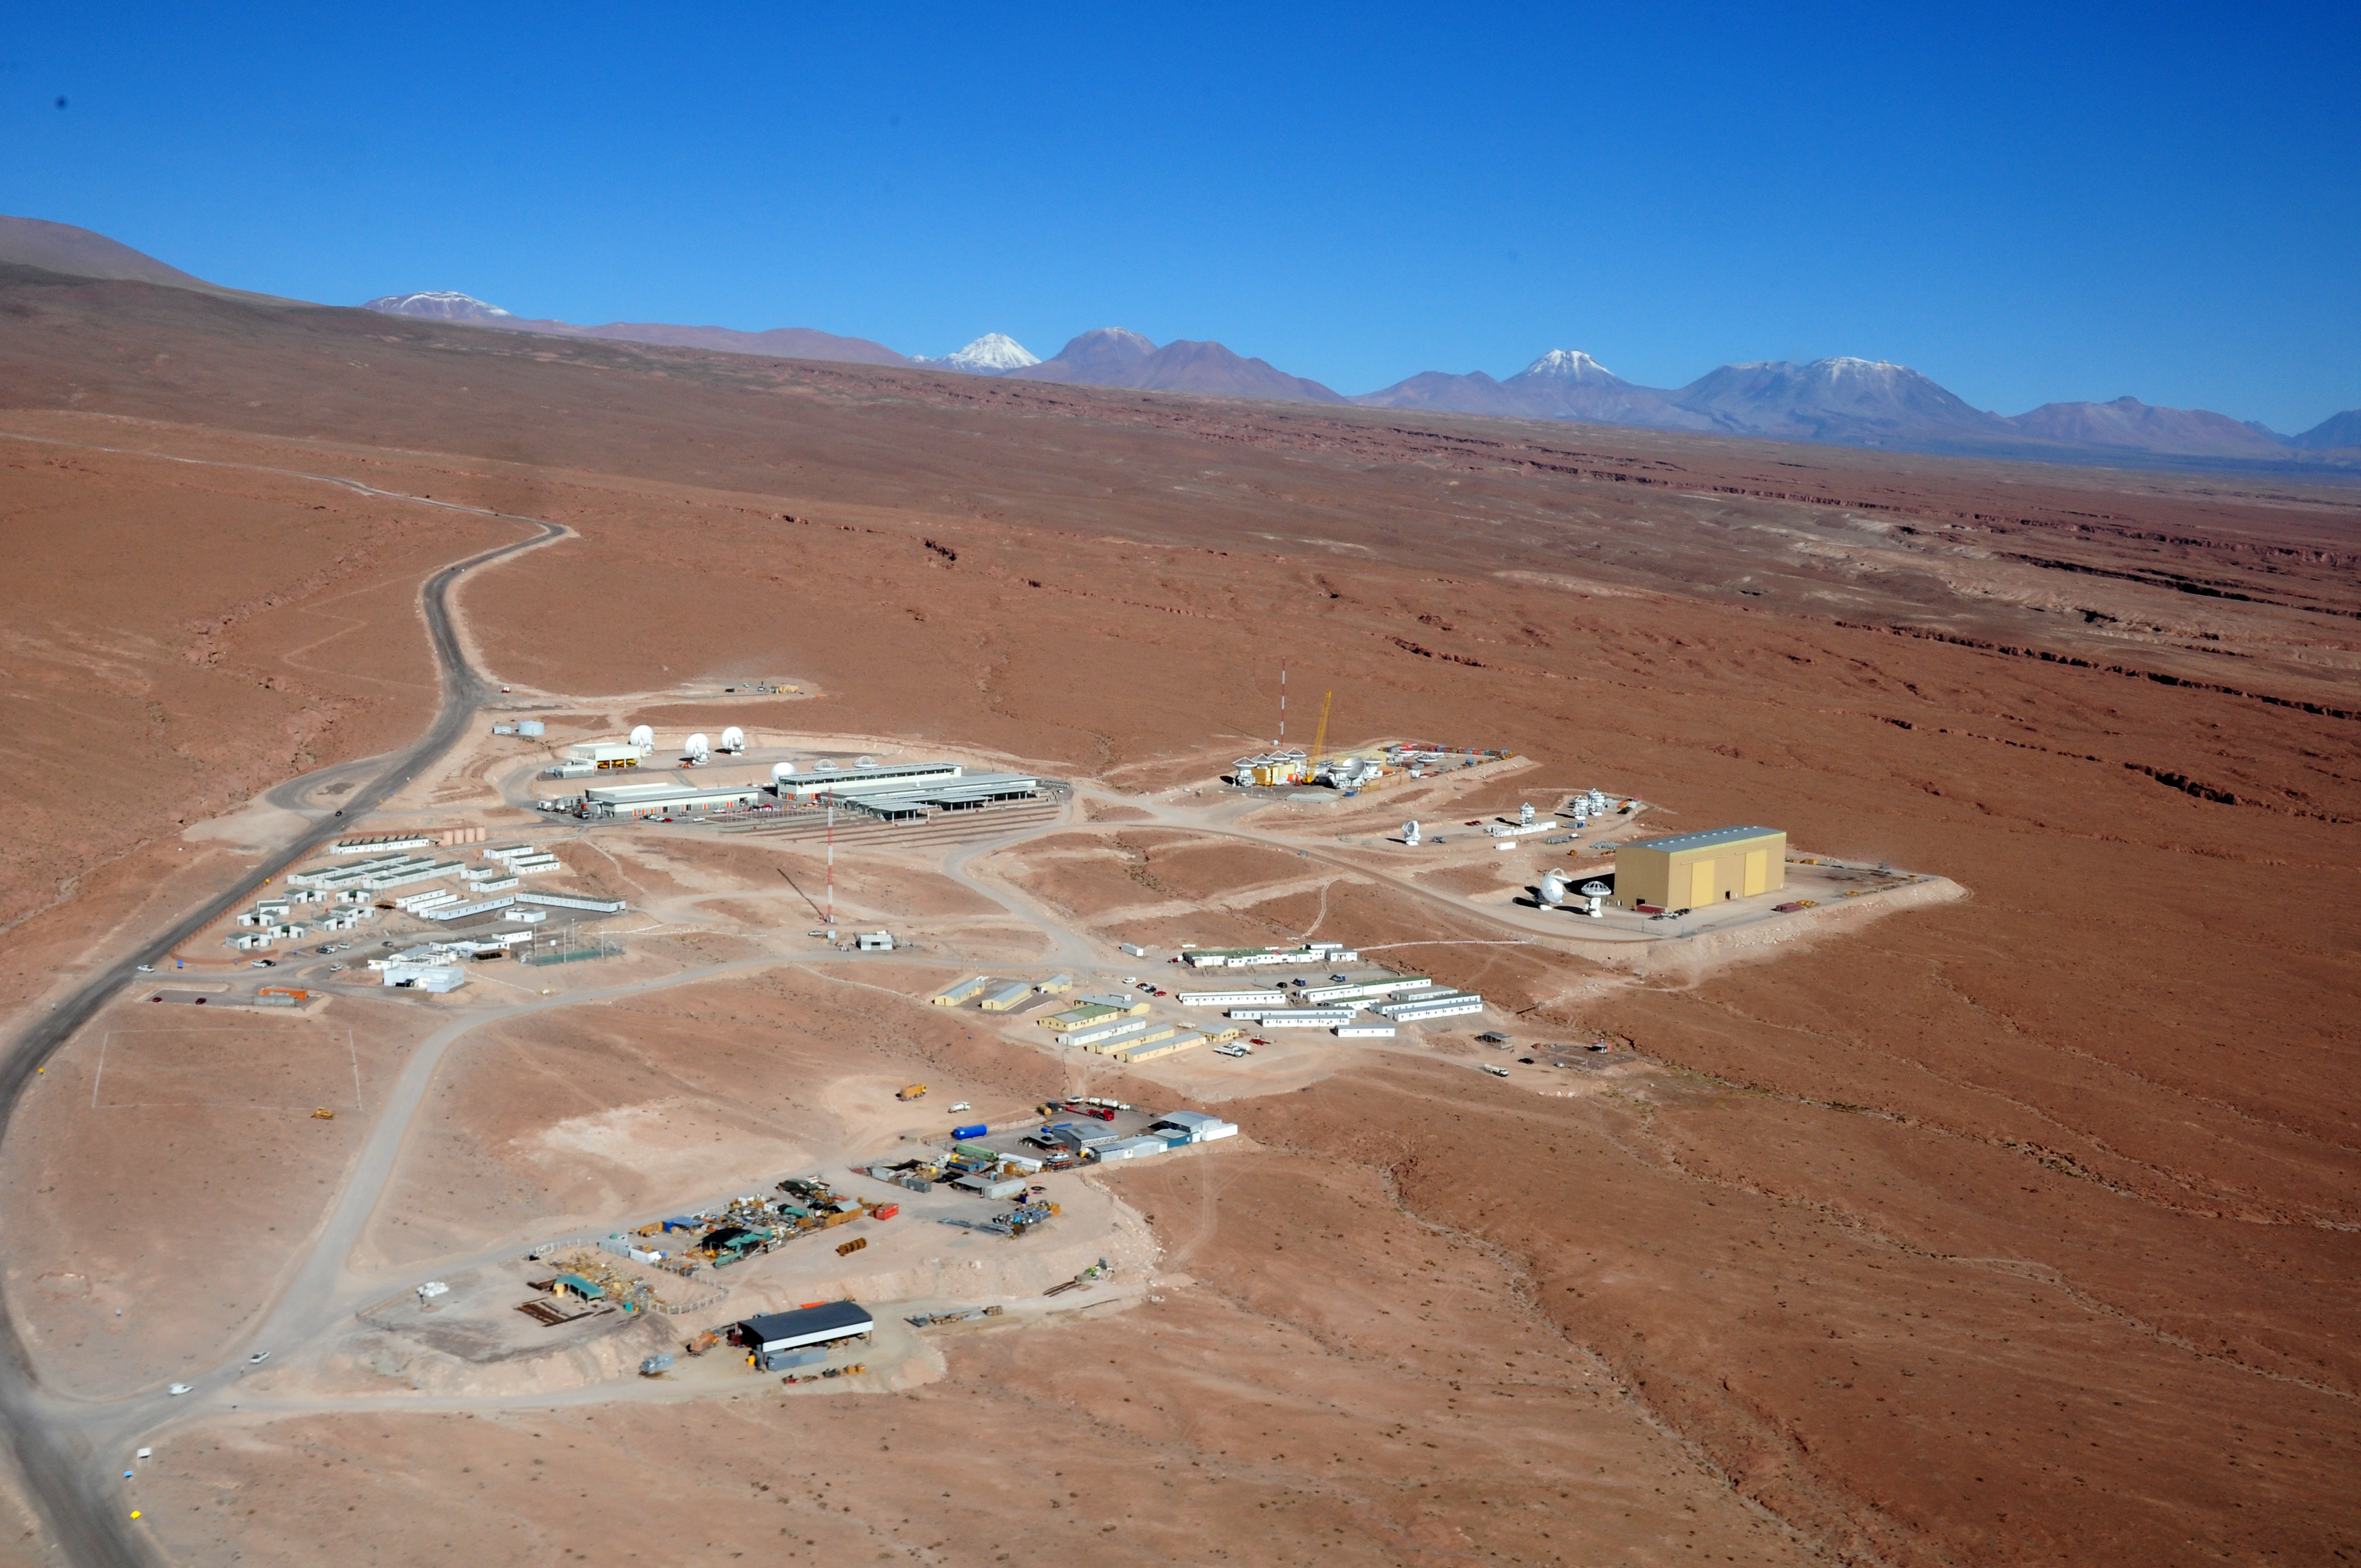

This picture shows the Operations Support Facility

This picture shows the Operations Support Facility (OSF) at ALMA under a clear blue sky with the Atacama Desert stretching out in every direction around it.

Credit: ESO